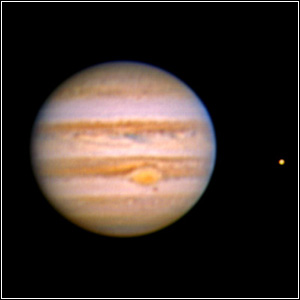

Just Look at Jupiter

Credit: Jeff Hapeman/Adam Block/NOAO/AURA/NSF